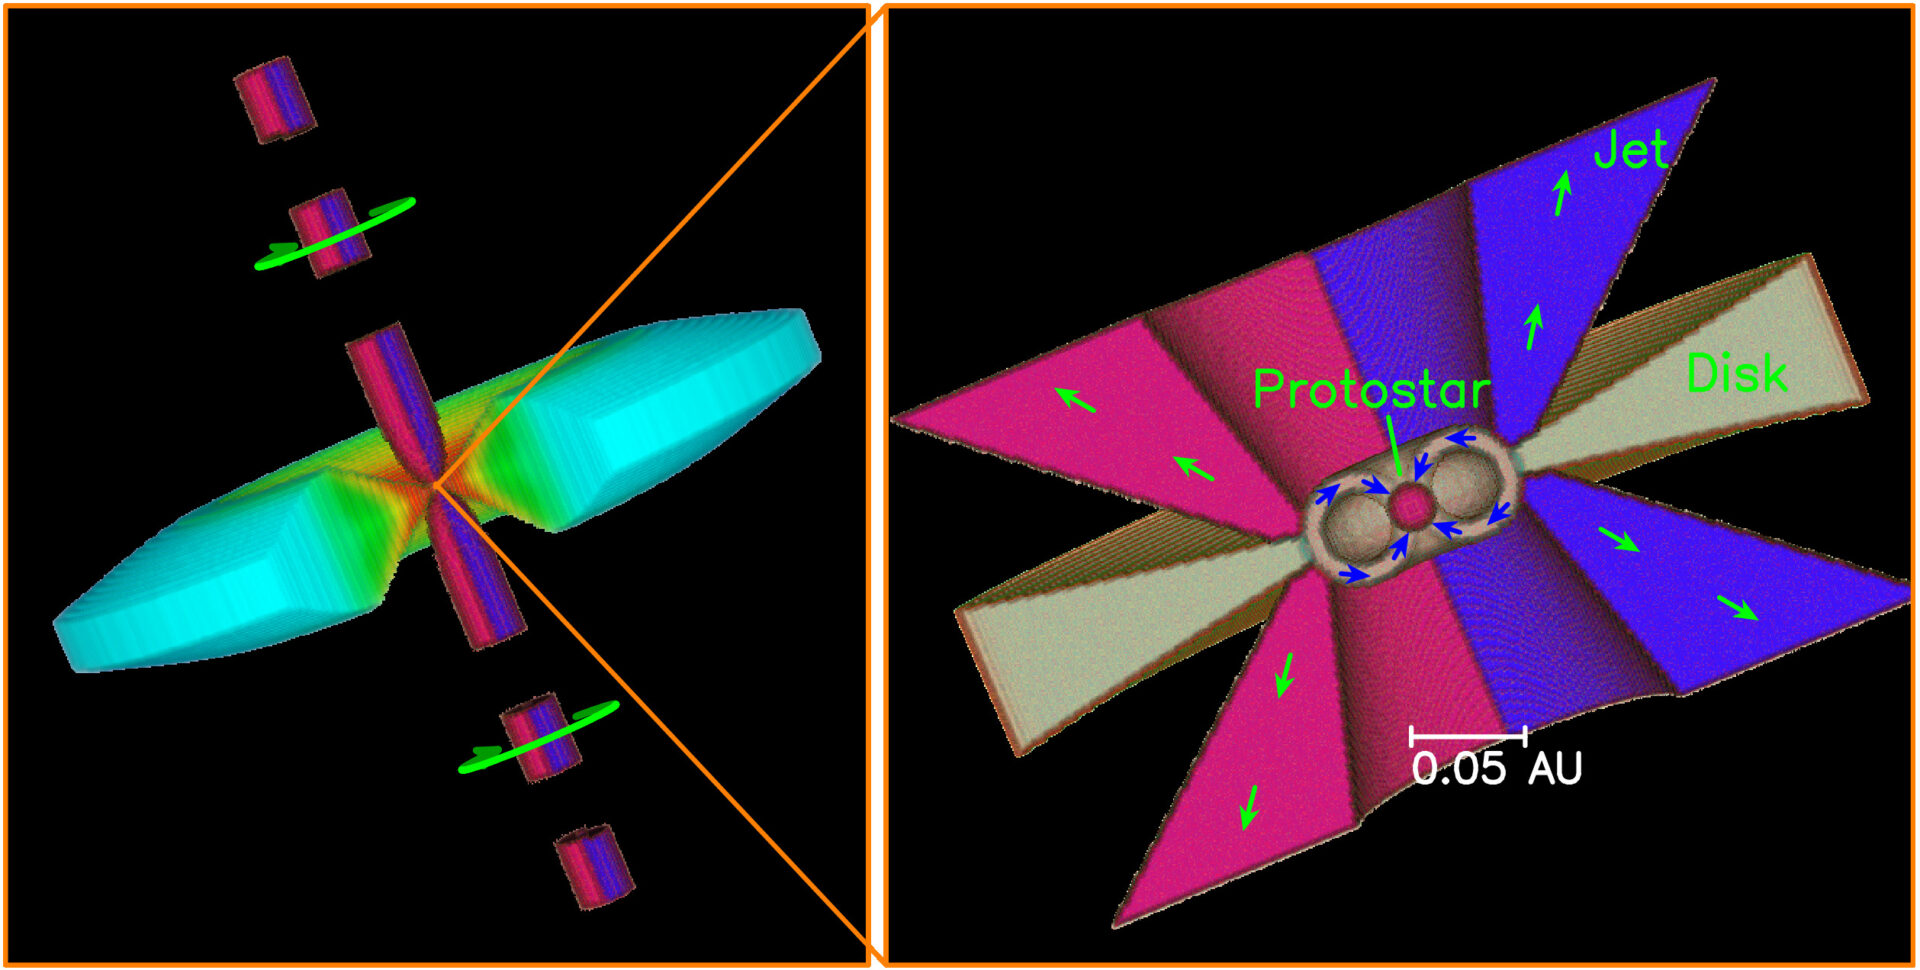

A 3D cartoon showing a spinning jet

A 3D cartoon showing a spinning jet coming out from an accretion disk that feeds the central protostar. (Left) The jet is spinning (as shown by the green arrows), with the blue part turning toward us and the red part turning away from us. In the disk, the blue color is cooler than the orange color. (Right) A zoom-in to the innermost region, showing the possible disk accretion and jet launching processes near the protostar. Our results imply that the jet is launched at about 0.05 au, as shown by the green arrows. The jet carries away the excess angular momentum, allowing the disk material there to fall into the central protostar, as shown by the blue arrows. As in current jet models, the jet is hollow and higher resolution is needed to check it.

Credit: Lee, C.-F